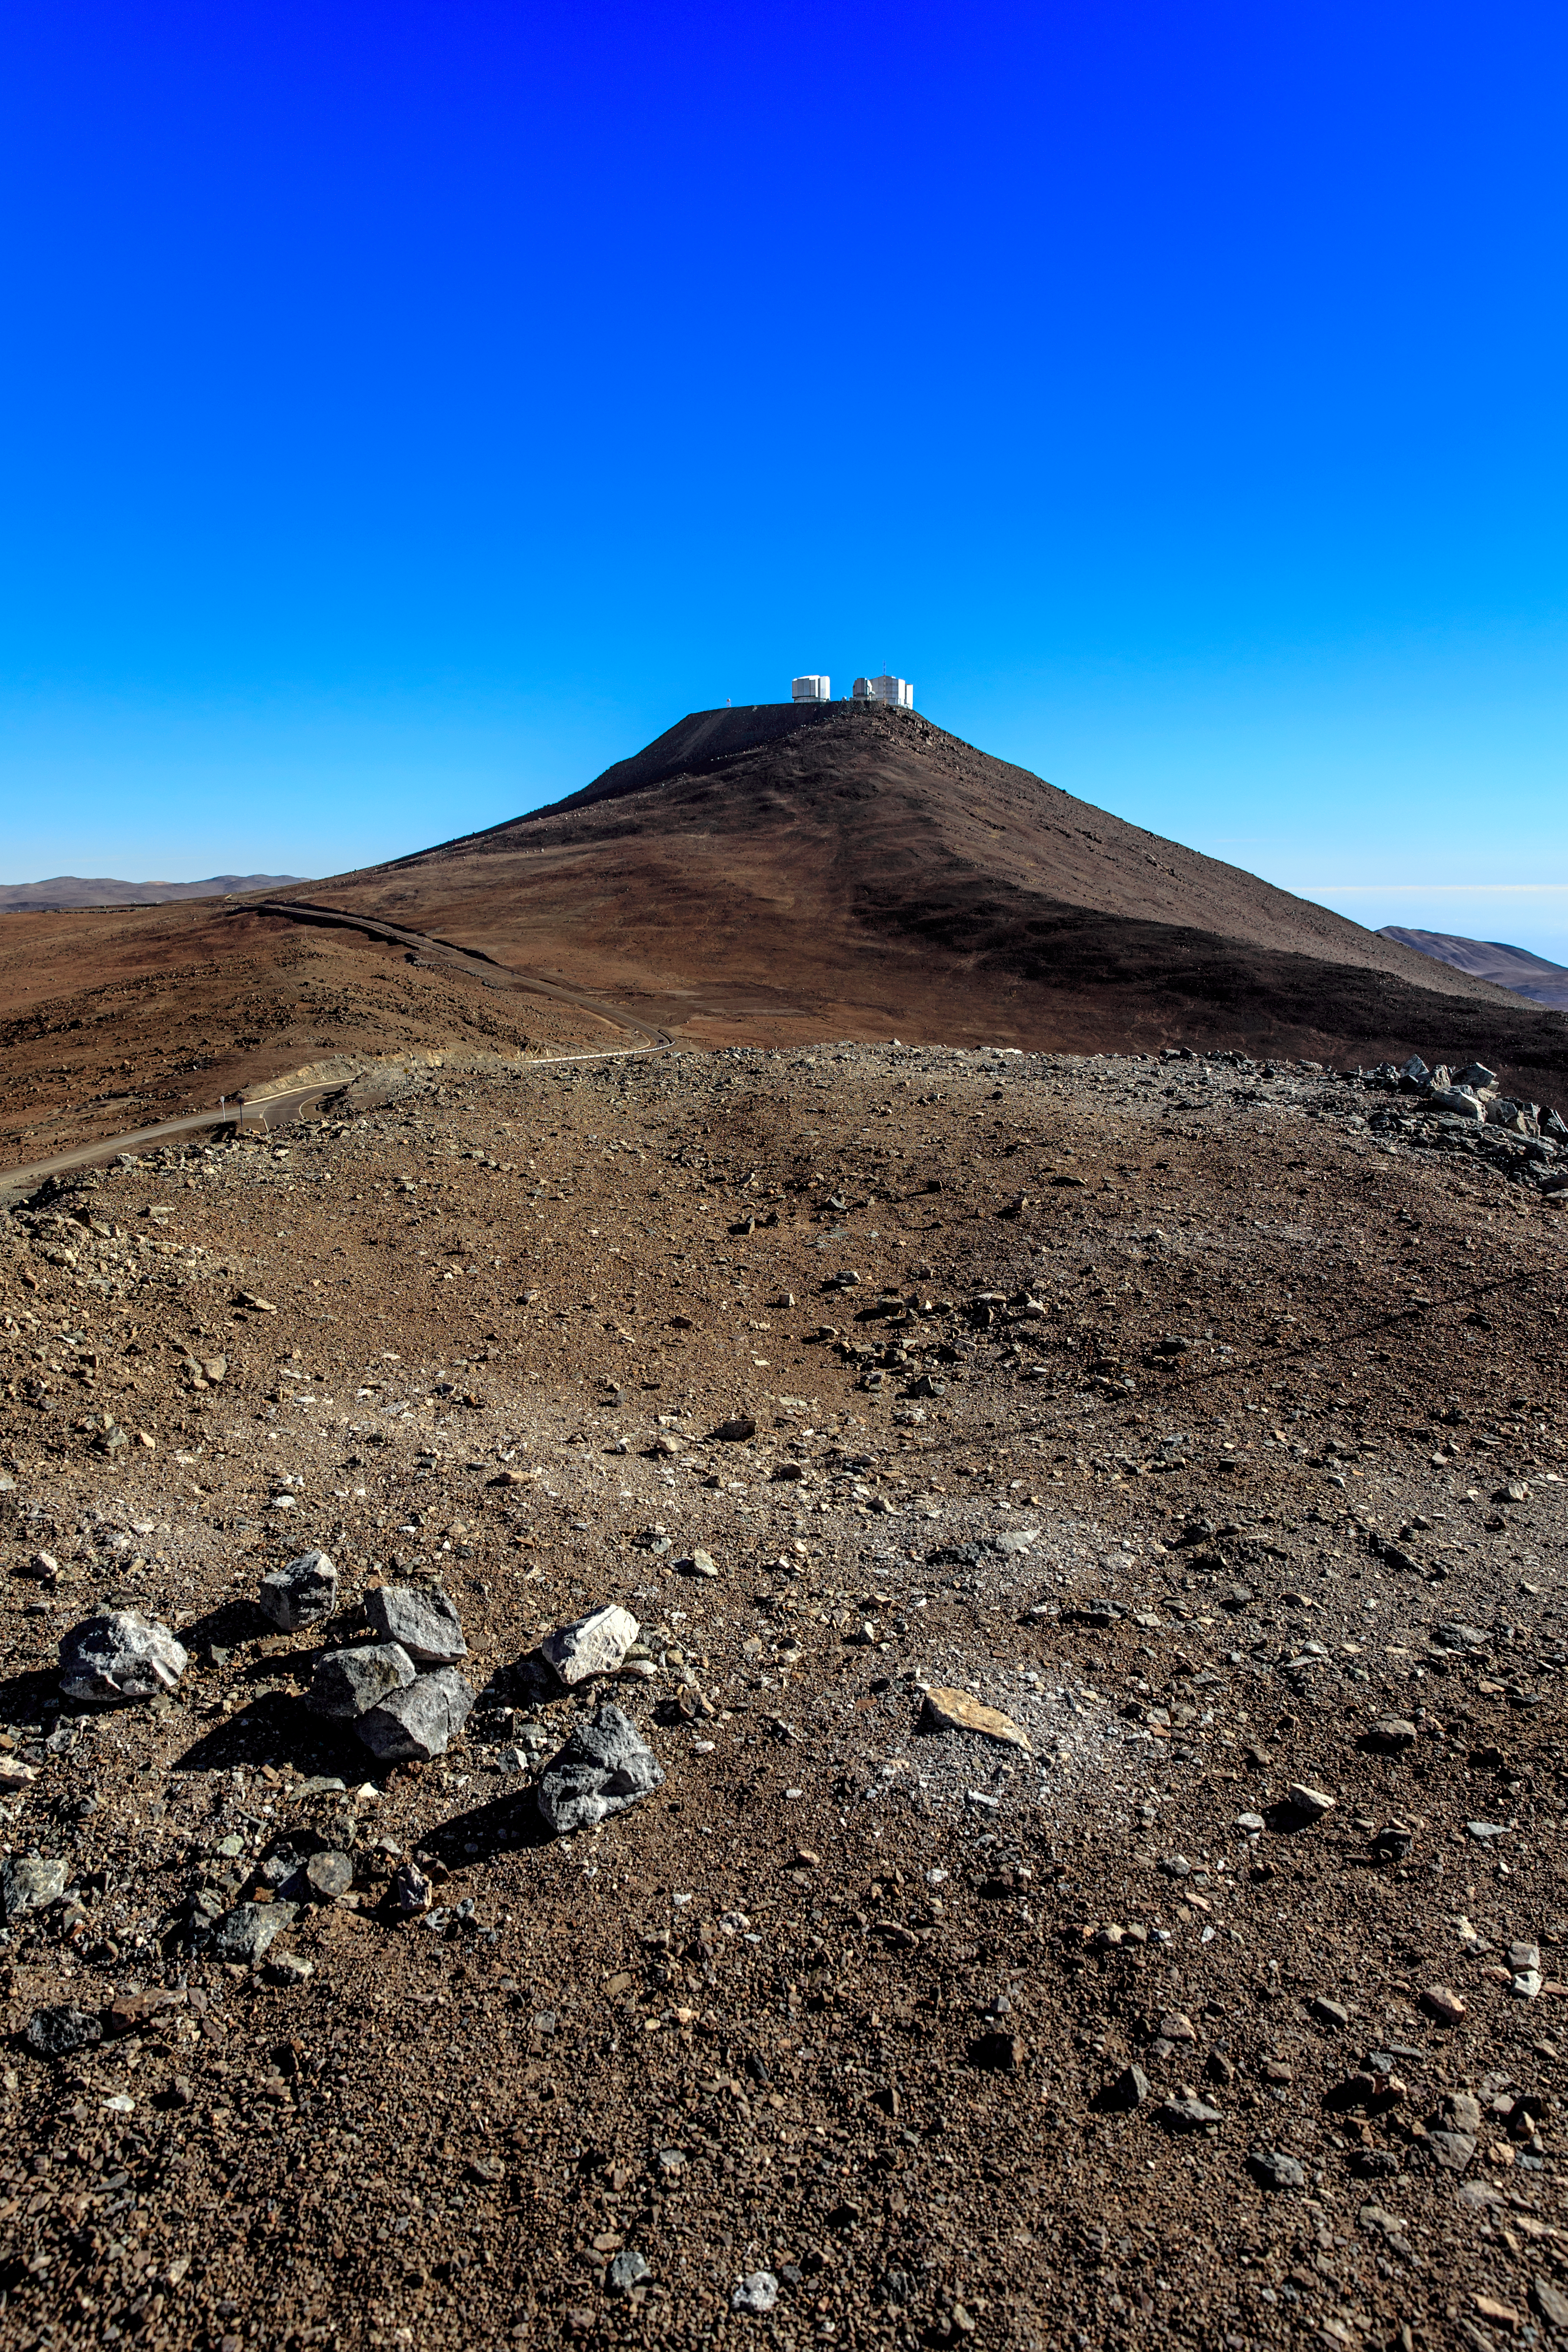

VLT at a distance

A daylight view of the ESO-operated Very Large Telescope (VLT), which includes four 8.2-metre Unit Telescopes as well as four smaller Auxiliary Telescopes. The VLT is based at the Cerro Paranal site in the Atacama Desert of northern Chile, one of the driest place on Earth.

Credit: ESO/M. Claro